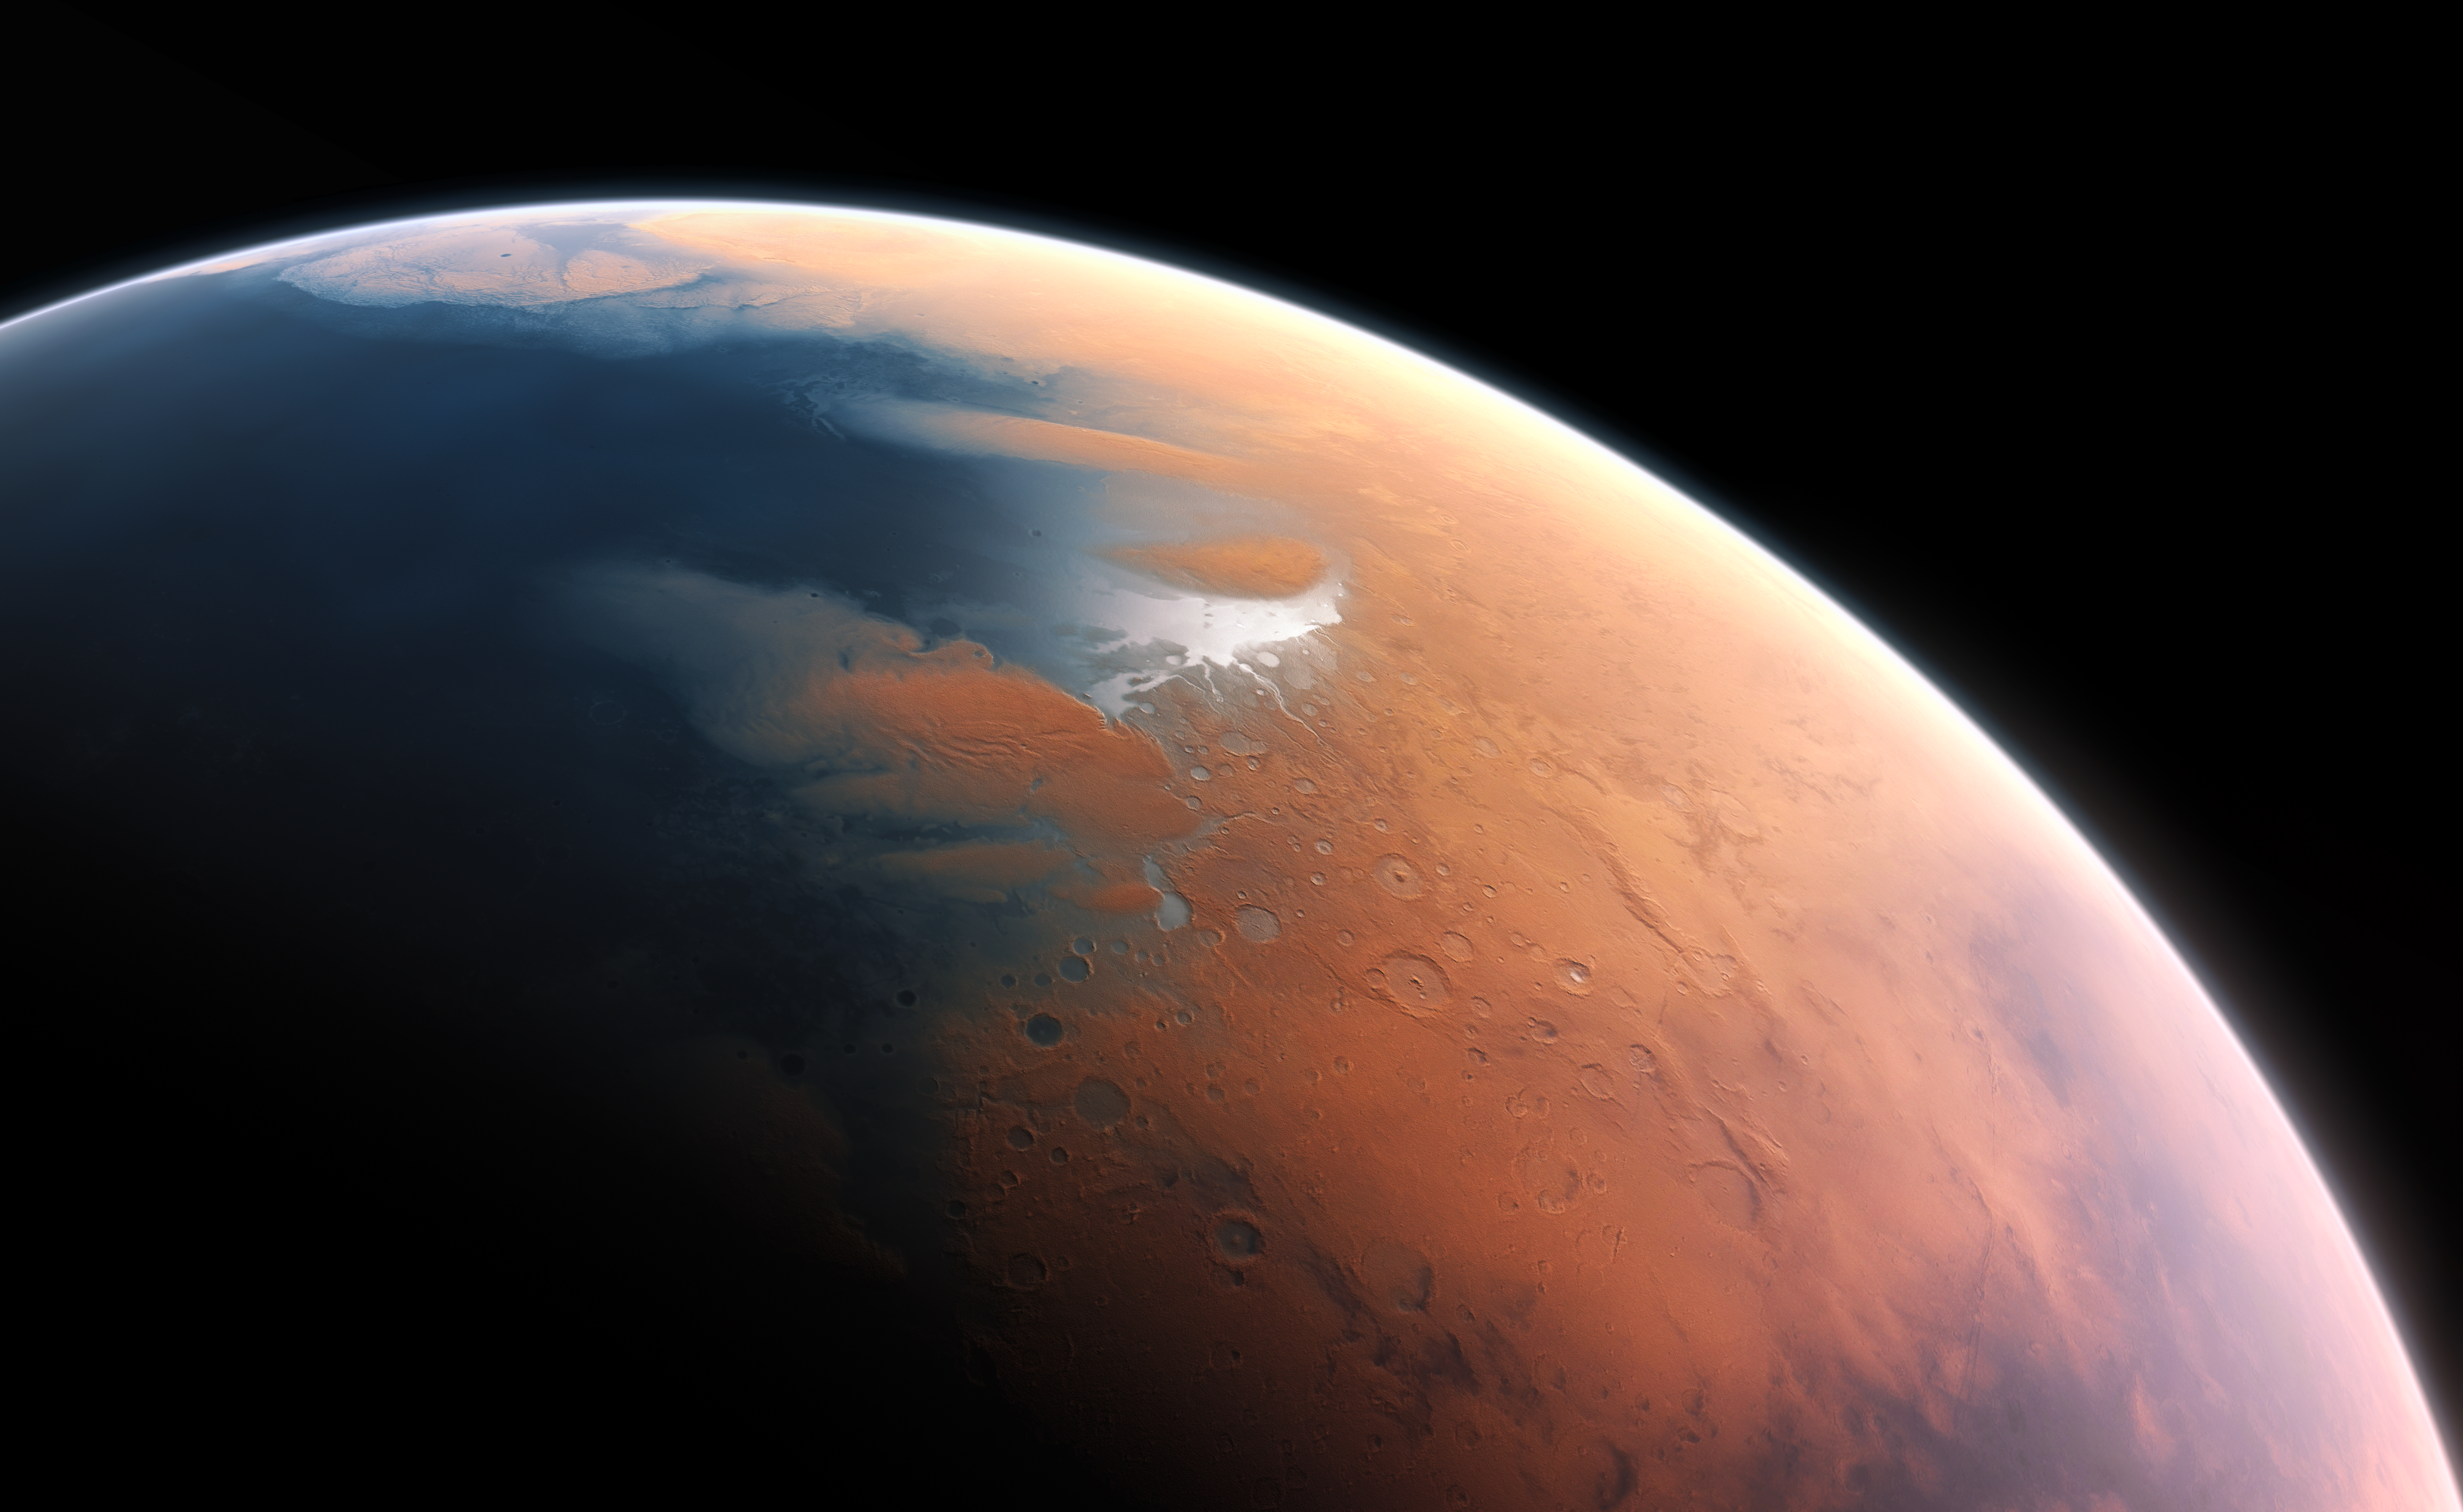

Artist’s impression of Mars four billion years ago

This artist’s impression shows how Mars may have looked about four billion years ago. The young planet Mars would have had enough water to cover its entire surface in a liquid layer about 140 metres deep, but it is more likely that the liquid would have pooled to form an ocean occupying almost half of Mars’s northern hemisphere, and in some regions reaching depths greater than 1.6 kilometres.

Credit: ESO/M. Kornmesser